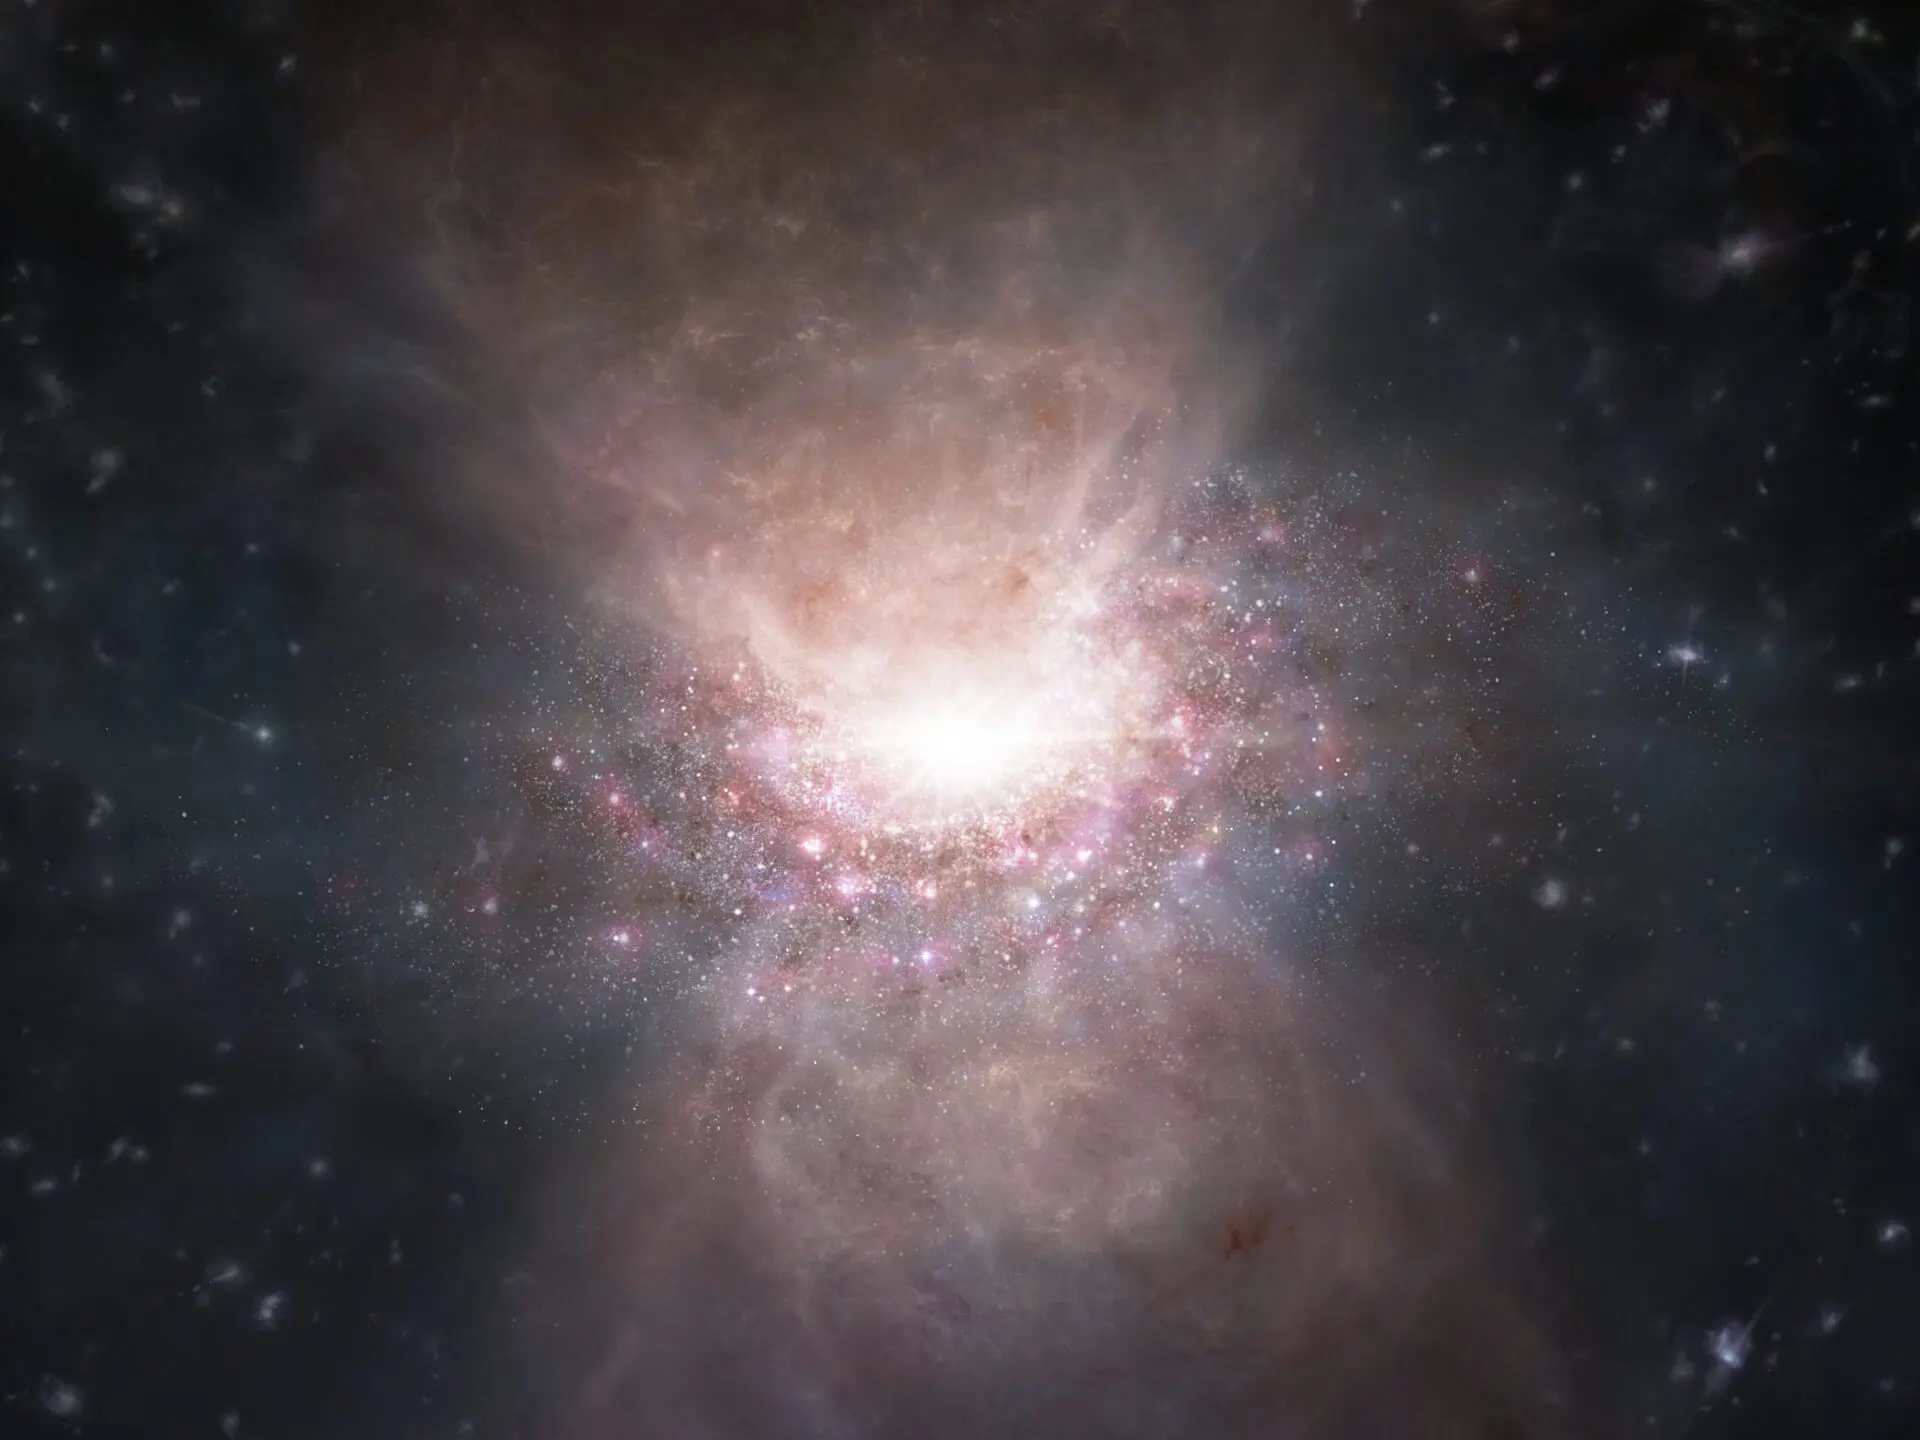

Outflow of molecular gas from the quasar J2054-0005

Artist’s impression of an outflow of molecular gas from the quasar J2054-0005.

Credit: ALMA (ESO/NAOJ/NRAO)